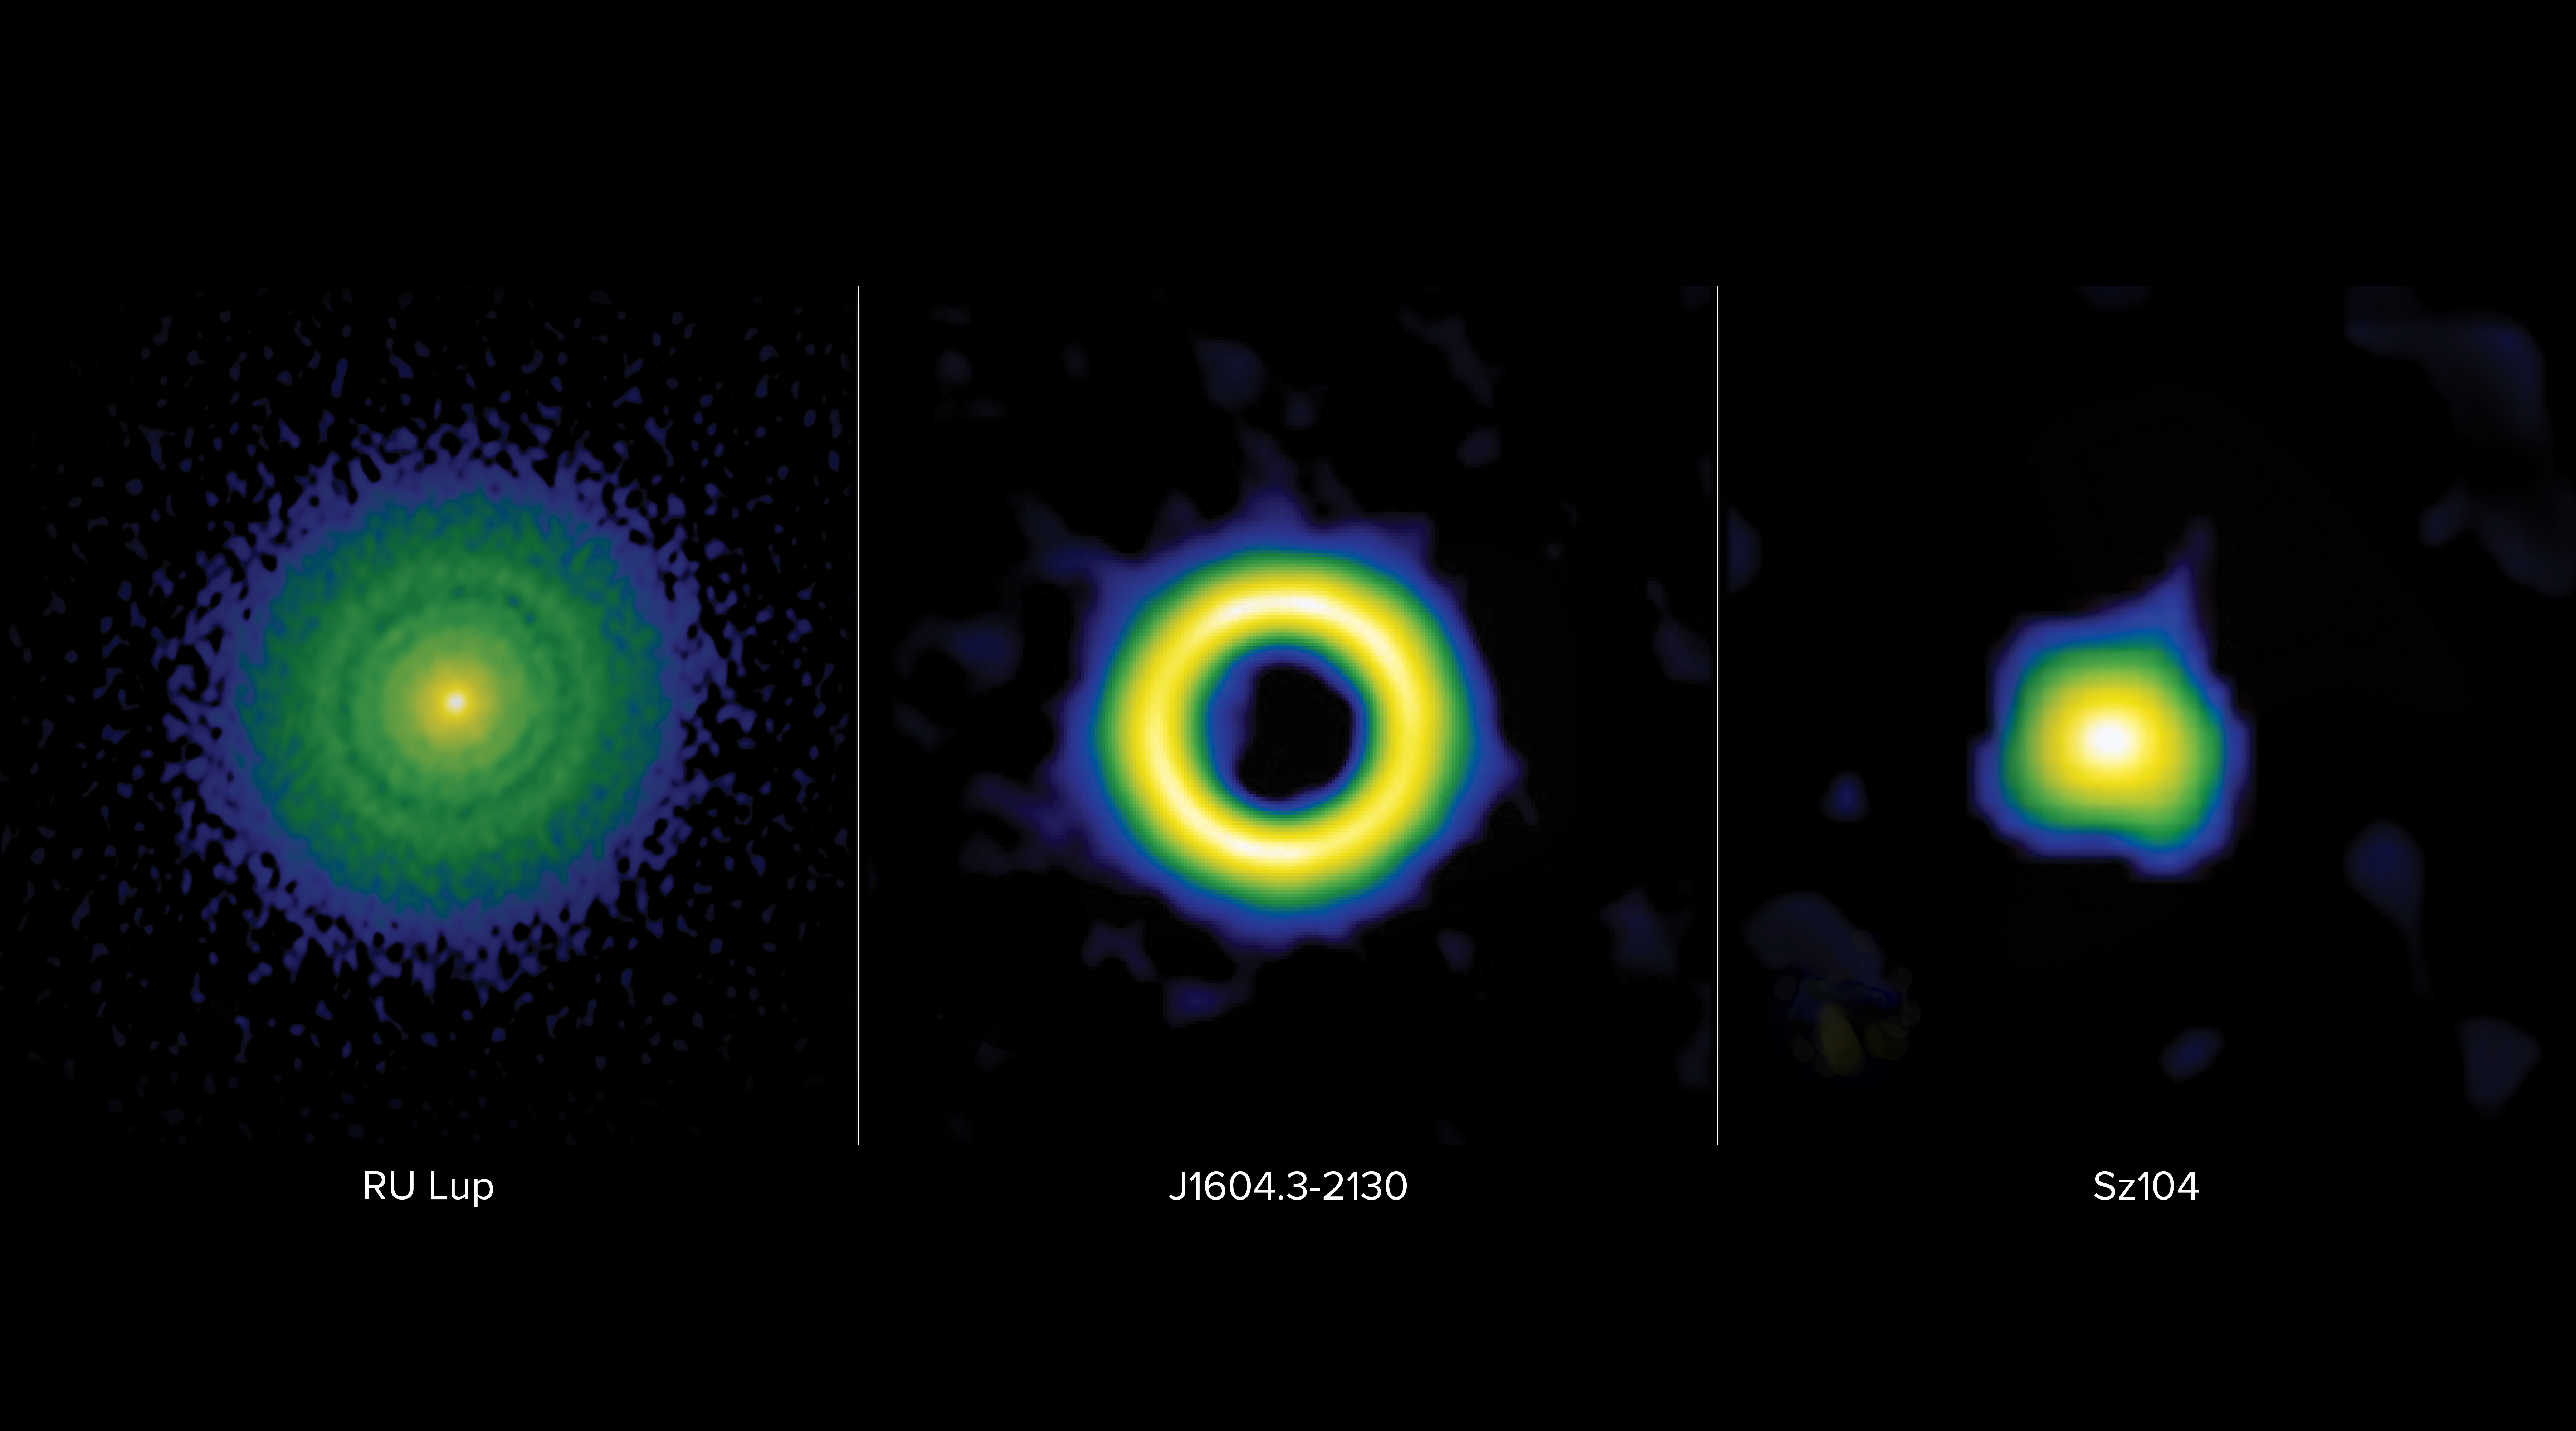

Protoplanetary Disks Side-by-Side Comparison

Protoplanetary disks are classified into three main categories: transition, ring, or extended. These false-color images from the Atacama Large Millimeter/submillimeter Array (ALMA) show these classifications in stark contrast. On left: the ring disk of RU Lup is characterized by narrow gaps thought to be carved by giant planets with masses ranging between a Neptune mass and a Jupiter mass. Middle: the transition disk of J1604.3-2130 is characterized by a large inner cavity thought to be carved by planets more massive than Jupiter, also known as Super-Jovian planets. On right: the compact disk of Sz104 is believed not to contain giant planets, as it lacks the telltale gaps and cavities associated with the presence of giant planets.

Credit: ALMA (ESO/NAOJ/NRAO), S. Dagnello (NRAO)